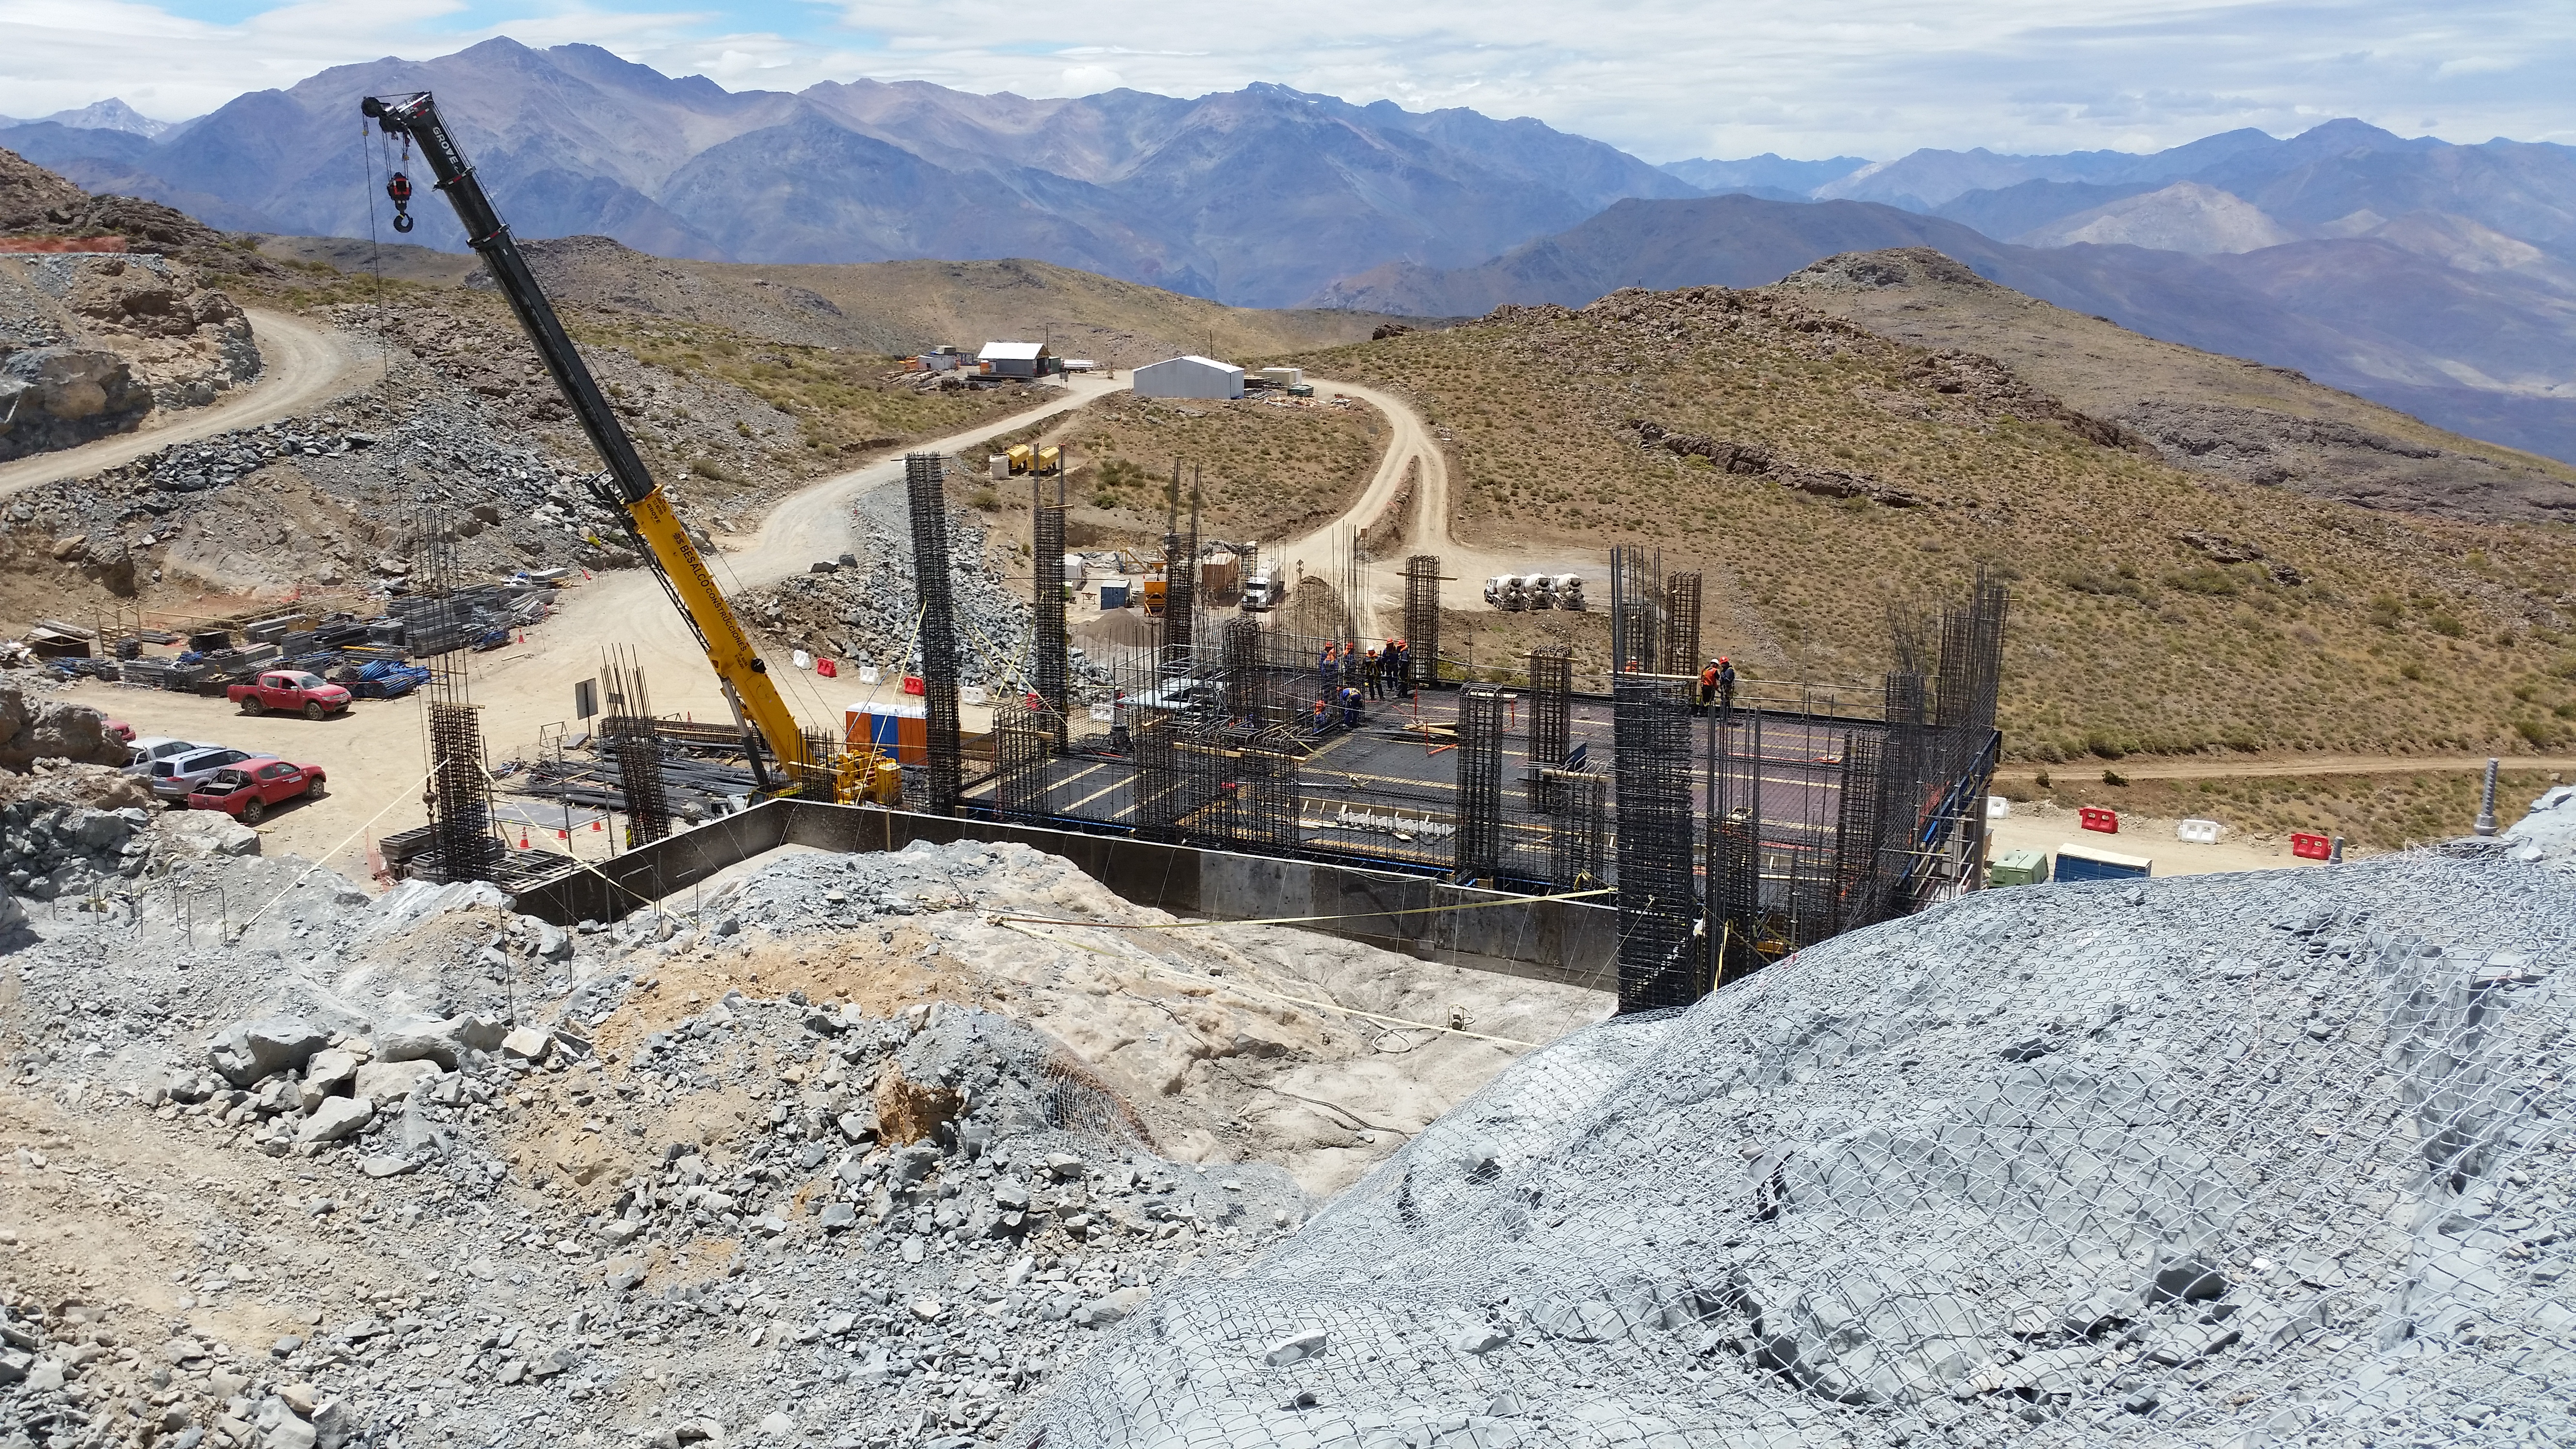

First Week of January Collection

General view

Credit: Vera C. Rubin Observatory/ NOIRLab Office/NSF/AURA